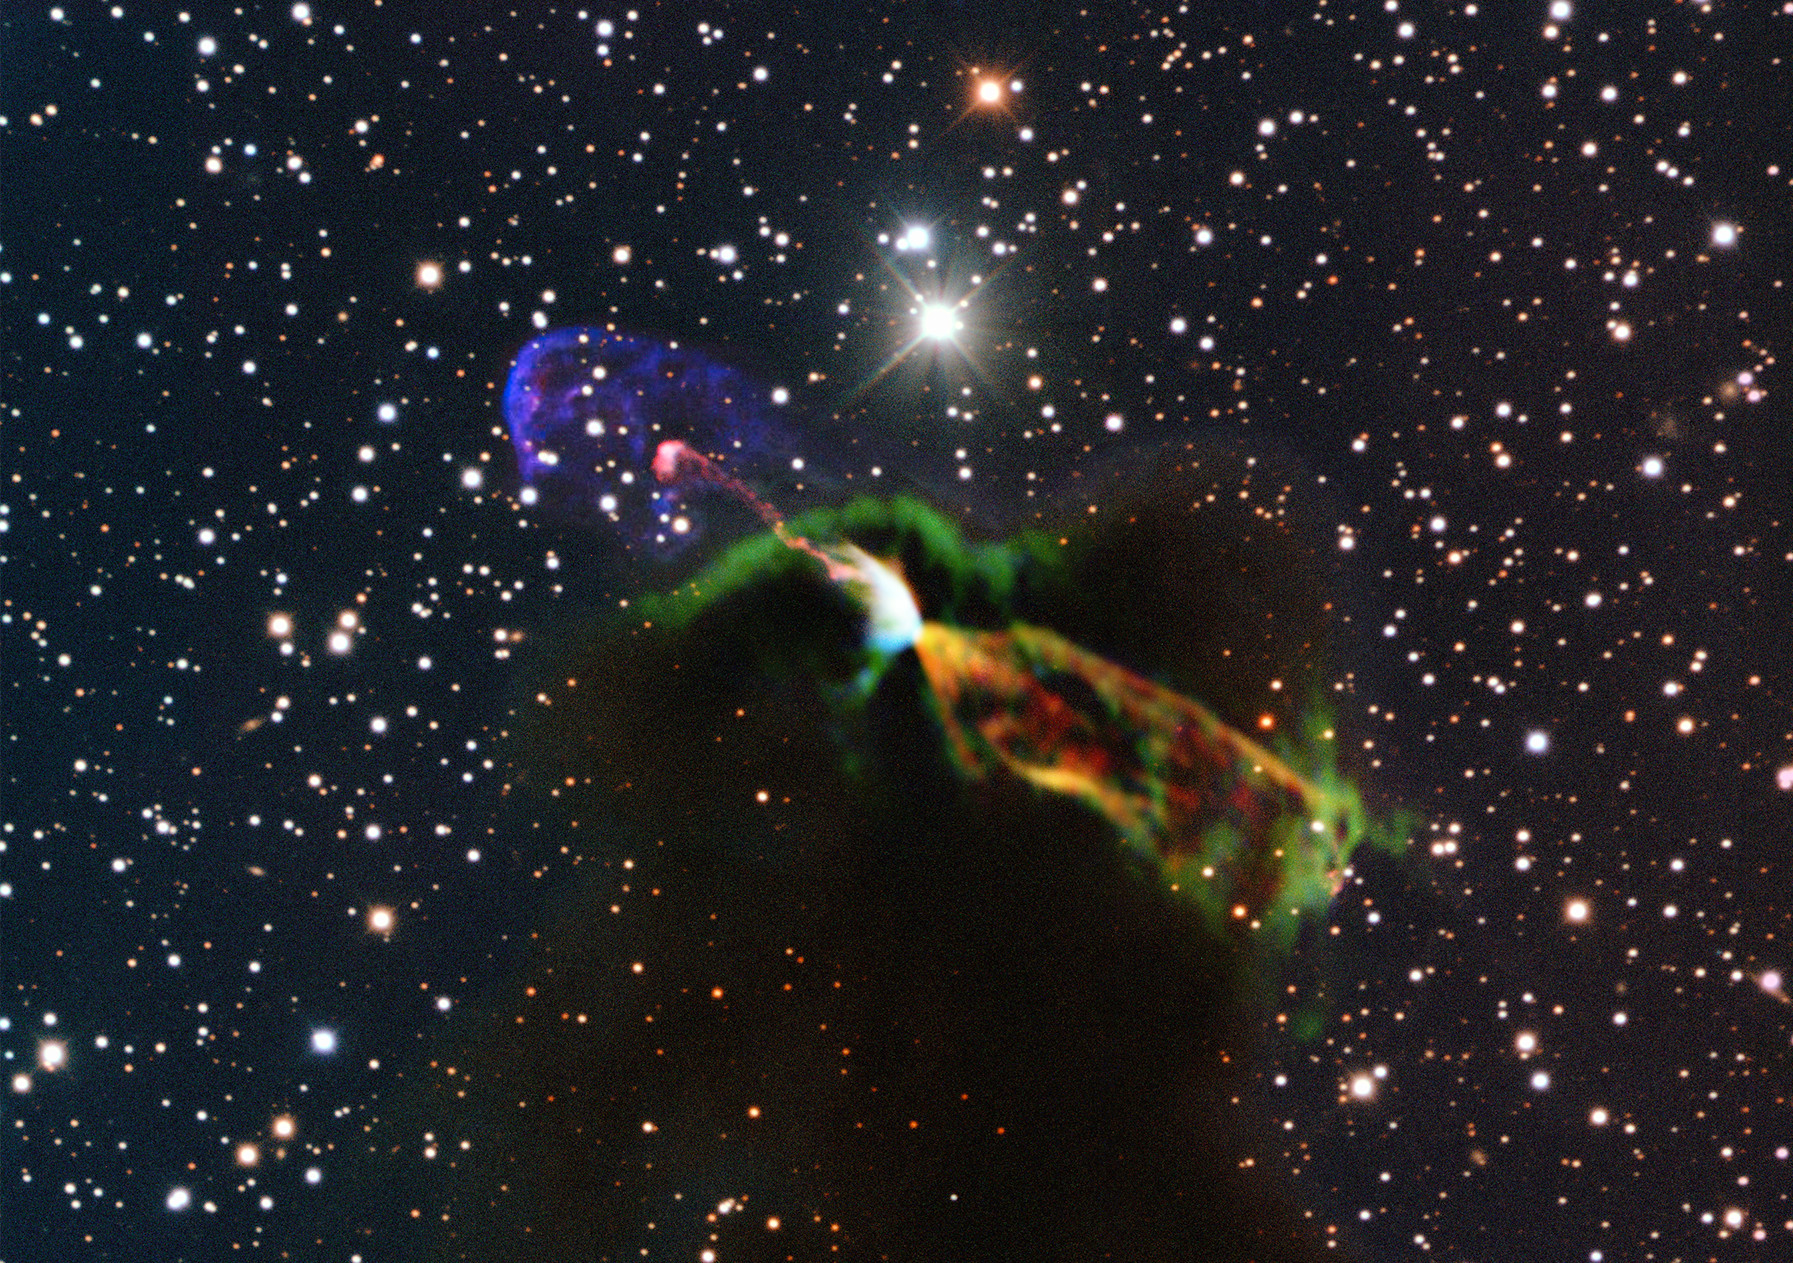

ALMA Takes Close Look at Drama of Starbirth

This unprecedented image of Herbig-Haro object HH 46/47 combines radio observations acquired with the Atacama Large Millimeter/submillimeter Array (ALMA) with much shorter wavelength visible light observations from ESO’s New Technology Telescope (NTT). The ALMA observations (orange and green, lower right) of the newborn star reveal a large energetic jet moving away from us, which in the visible is hidden by dust and gas. To the left (in pink and purple) the visible part of the jet is seen, streaming partly towards us.

Credit: ESO/ALMA (ESO/NAOJ/NRAO)/H. Arce. Acknowledgments: Bo Reipurth